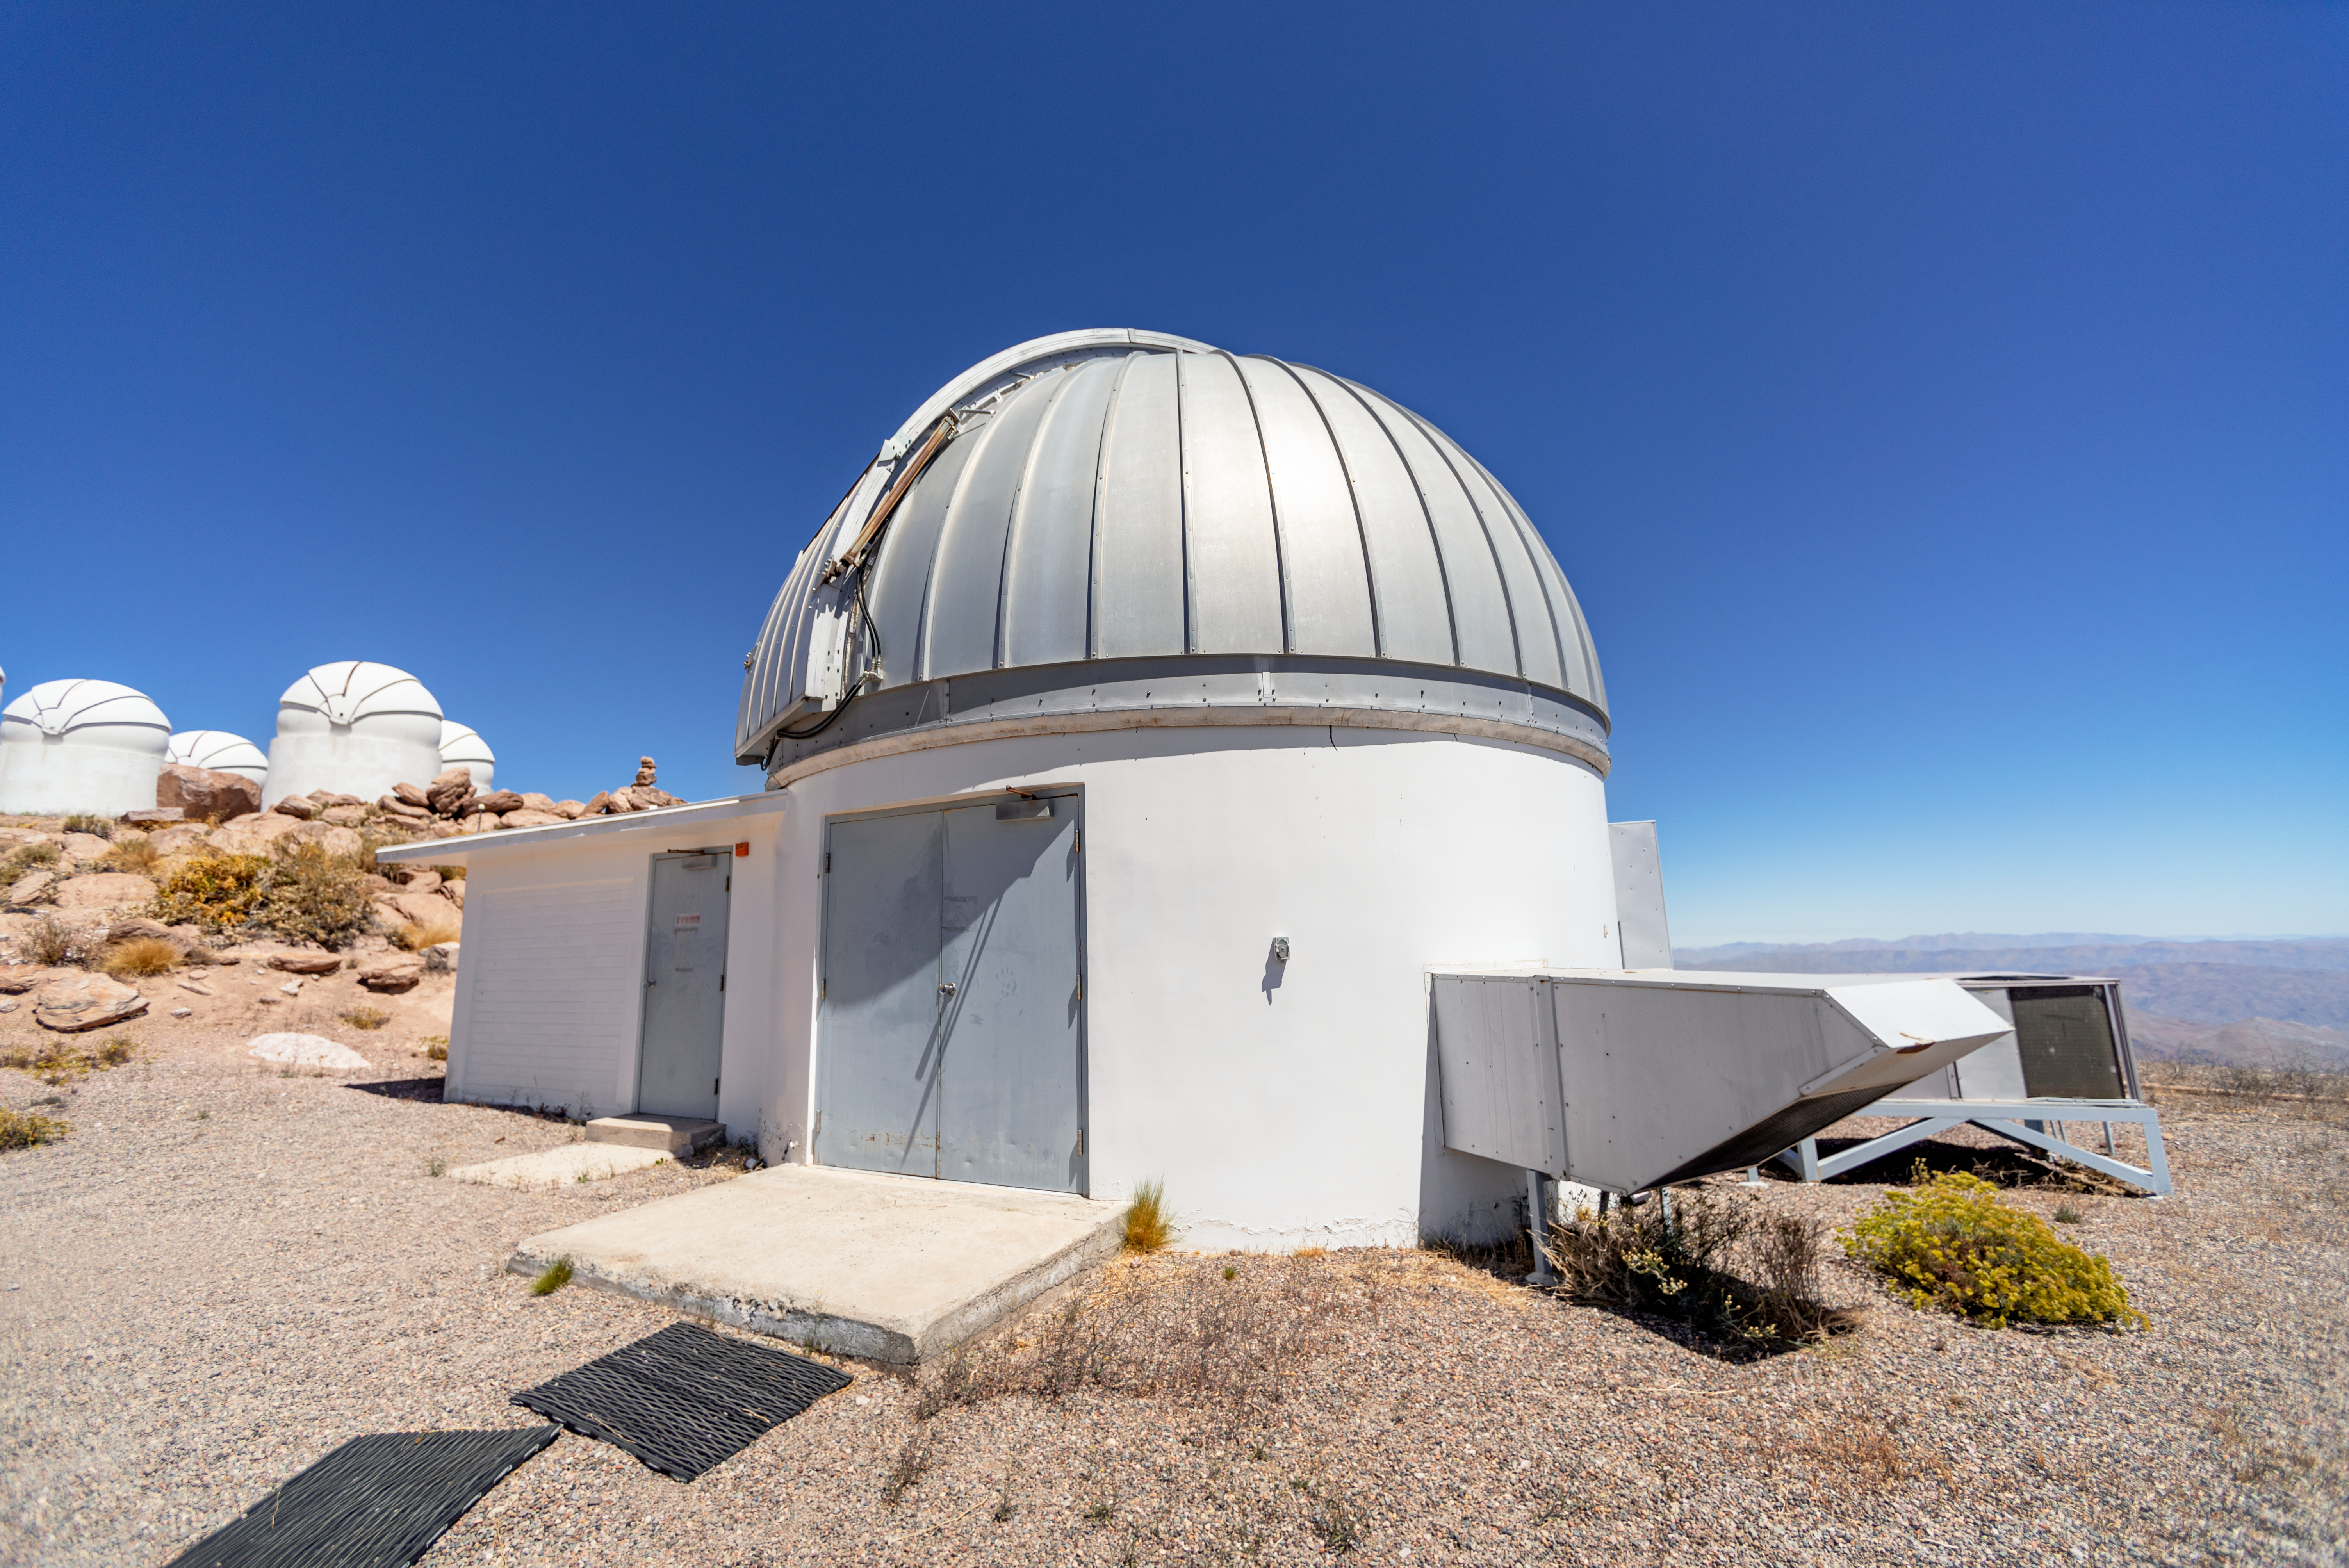

SMARTS 1.3-meter Telescope Dome

SMARTS 1.3-meter Telescope dome at Cerro Tololo Inter-American Observatory in Chile.

Credit: CTIO/NOIRLab/NSF/AURA